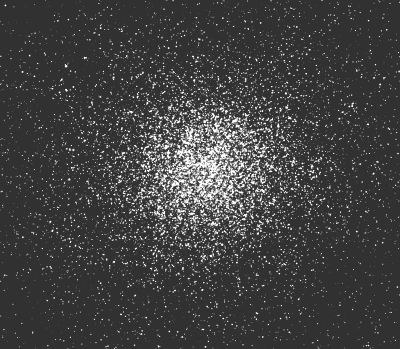

Omega Centauri

This photo of Omega Centauri, the brightest and largest globular cluster in the sky, was obtained with the Danish 1.5 m telescope at the ESO La Silla observatory. It shows the central part only; the cluster is actually much larger than the field reproduced here. At a distance of about 16,500 light-years, the diameter of the field corresponds to a linear distance of about 90 light-years. Within this area, there are hundreds of thousands of stars which belong to the cluster.

A recent investigation carried out with the CORAVEL instrument, also attached to this telescope, has shown that the total mass of Omega Centauri is in excess of 5 million solar masses, making it by far the most massive cluster of its type on the Milky Way galaxy.

Credit: ESO